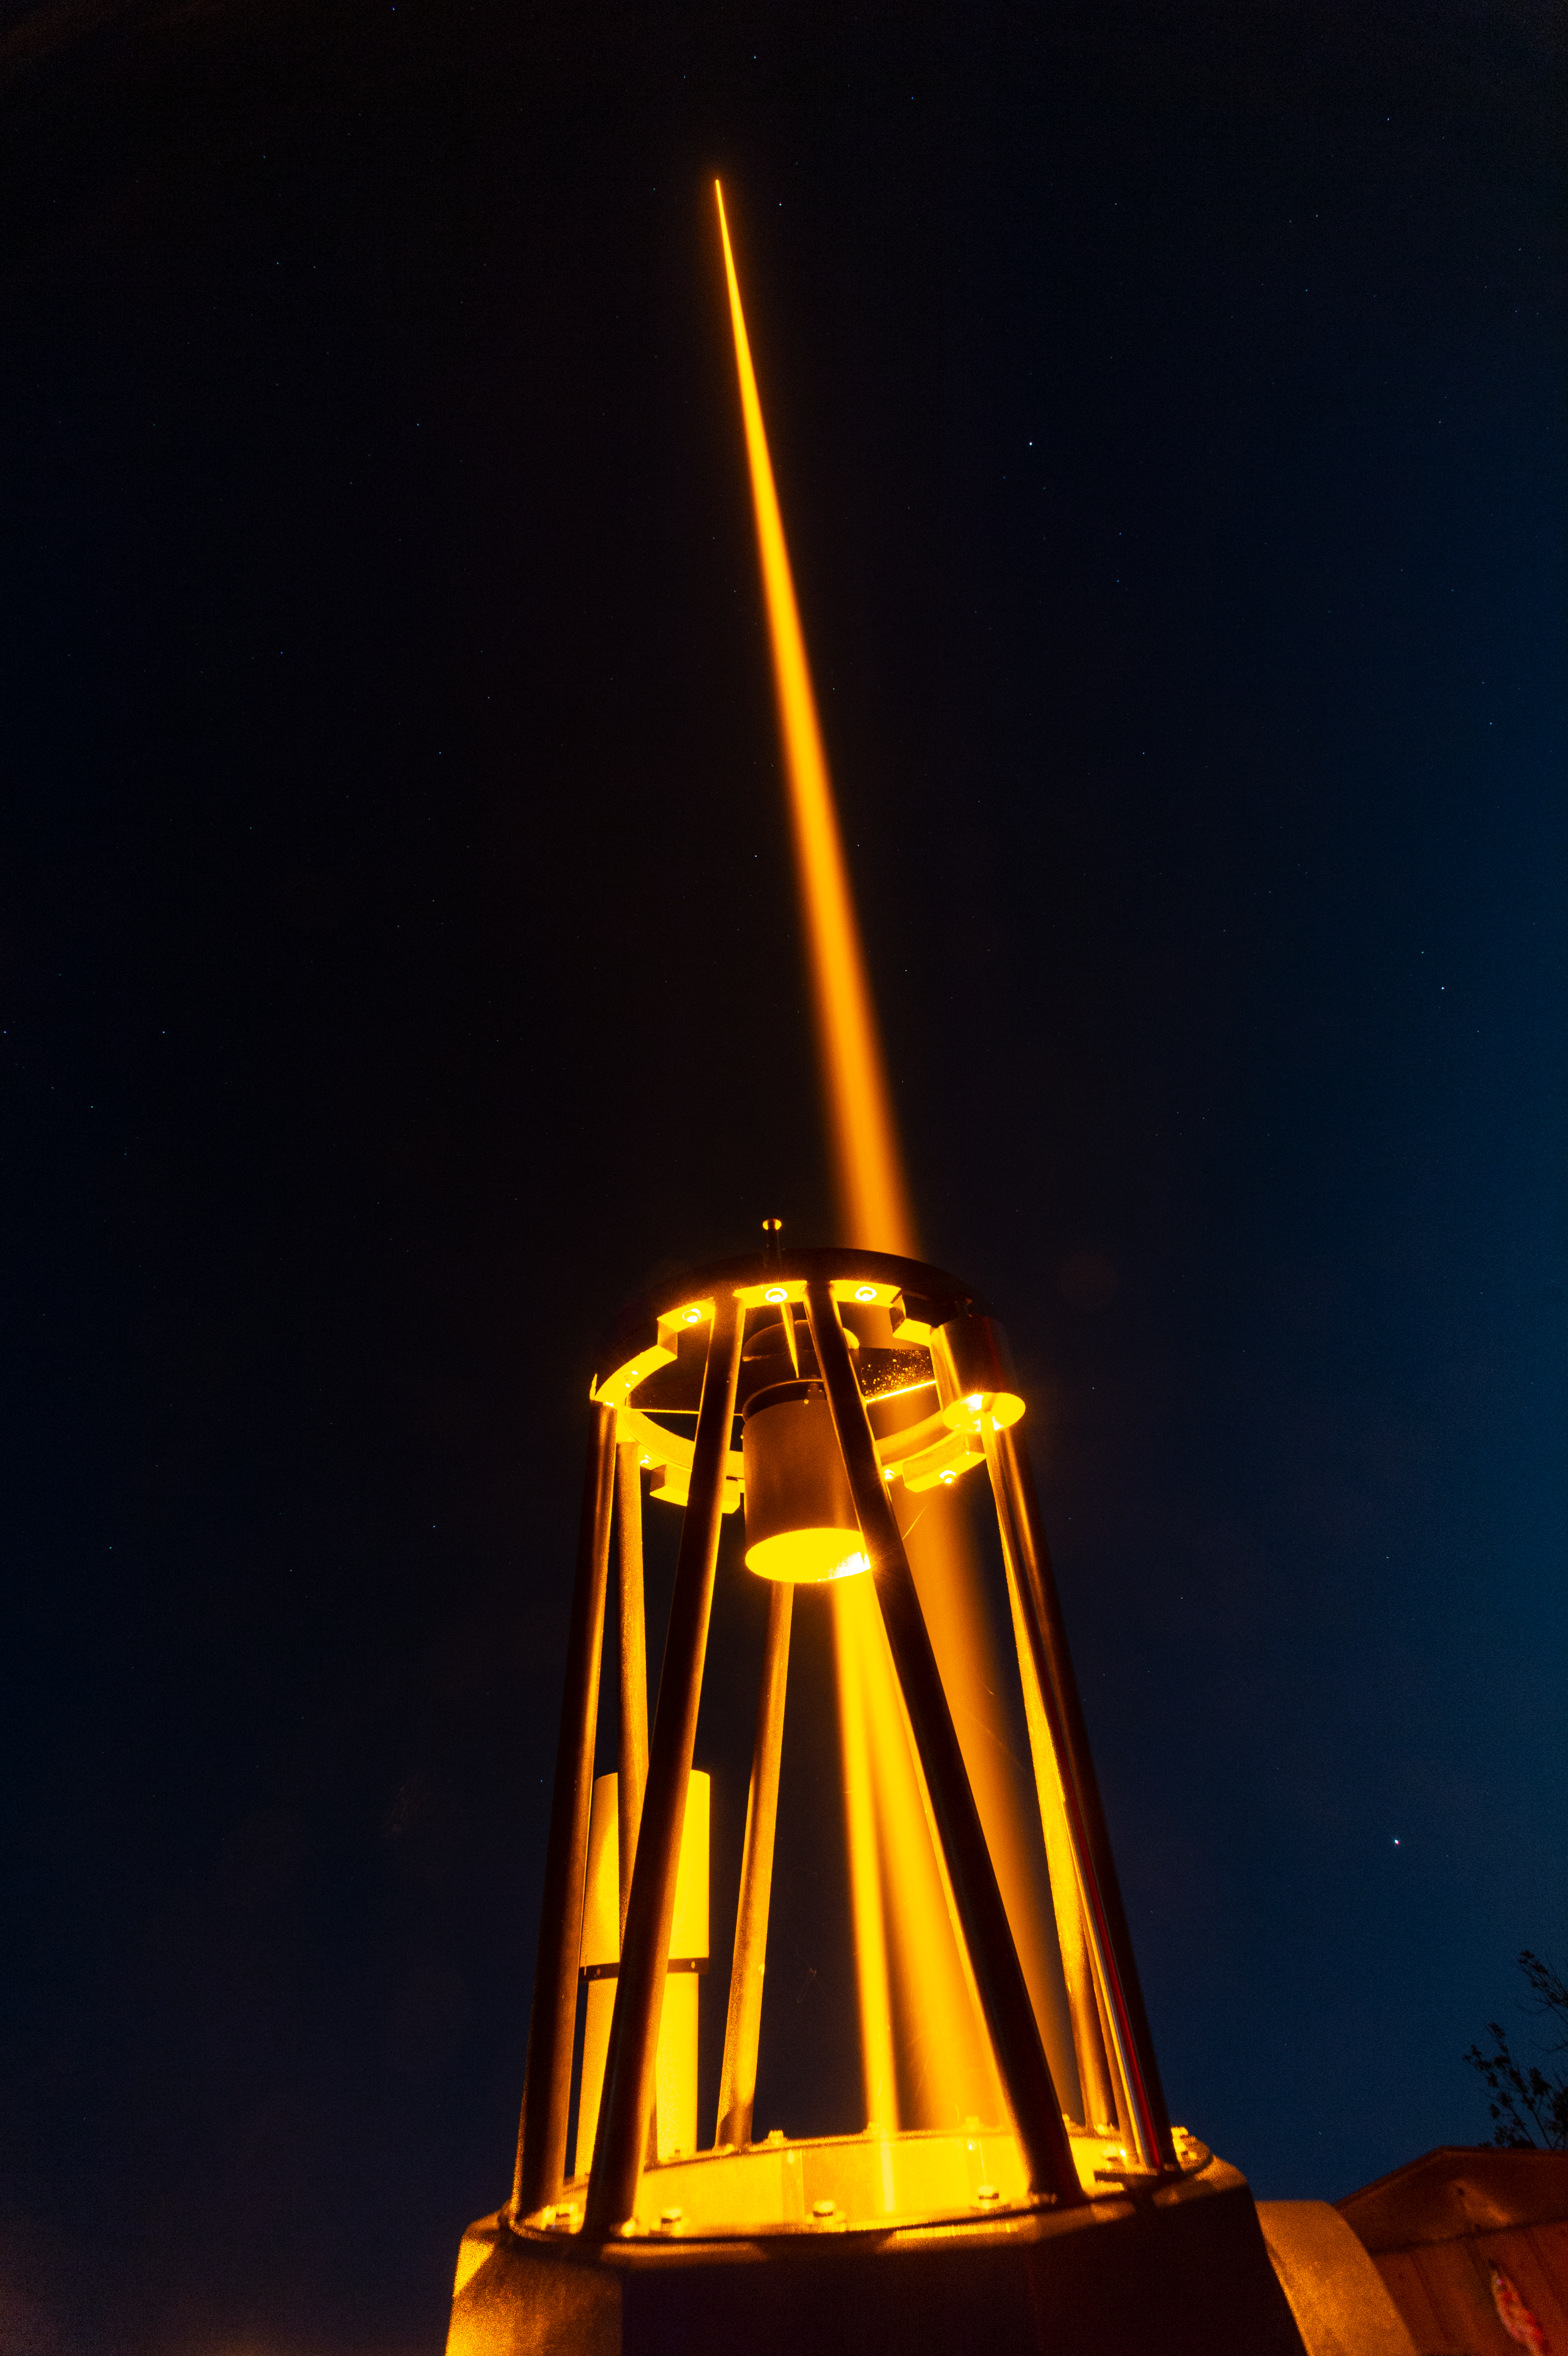

CaNaPy laser during field test in Germany

This image shows the 57W CaNaPy laser during a field test on the 0.6m telescope at the Allgäuer VolksSternwarte Ottobeuren observatory in Germany. The laser light goes from the interior of the telescope to its secondary mirror and bounces back to the primary mirror, where it is finally reflected towards the sky.

The laser, based on ESO patented technology, will eventually form part of the CaNaPy Laser Guide Star Adaptive Optics system to operate at the European Space Agency’s Optical Ground Station in Tenerife, Spain. It will help correct astronomical observations for the blurring effect caused by turbulence in the Earth’s atmosphere.

Credit: F. Kamphues/ESO